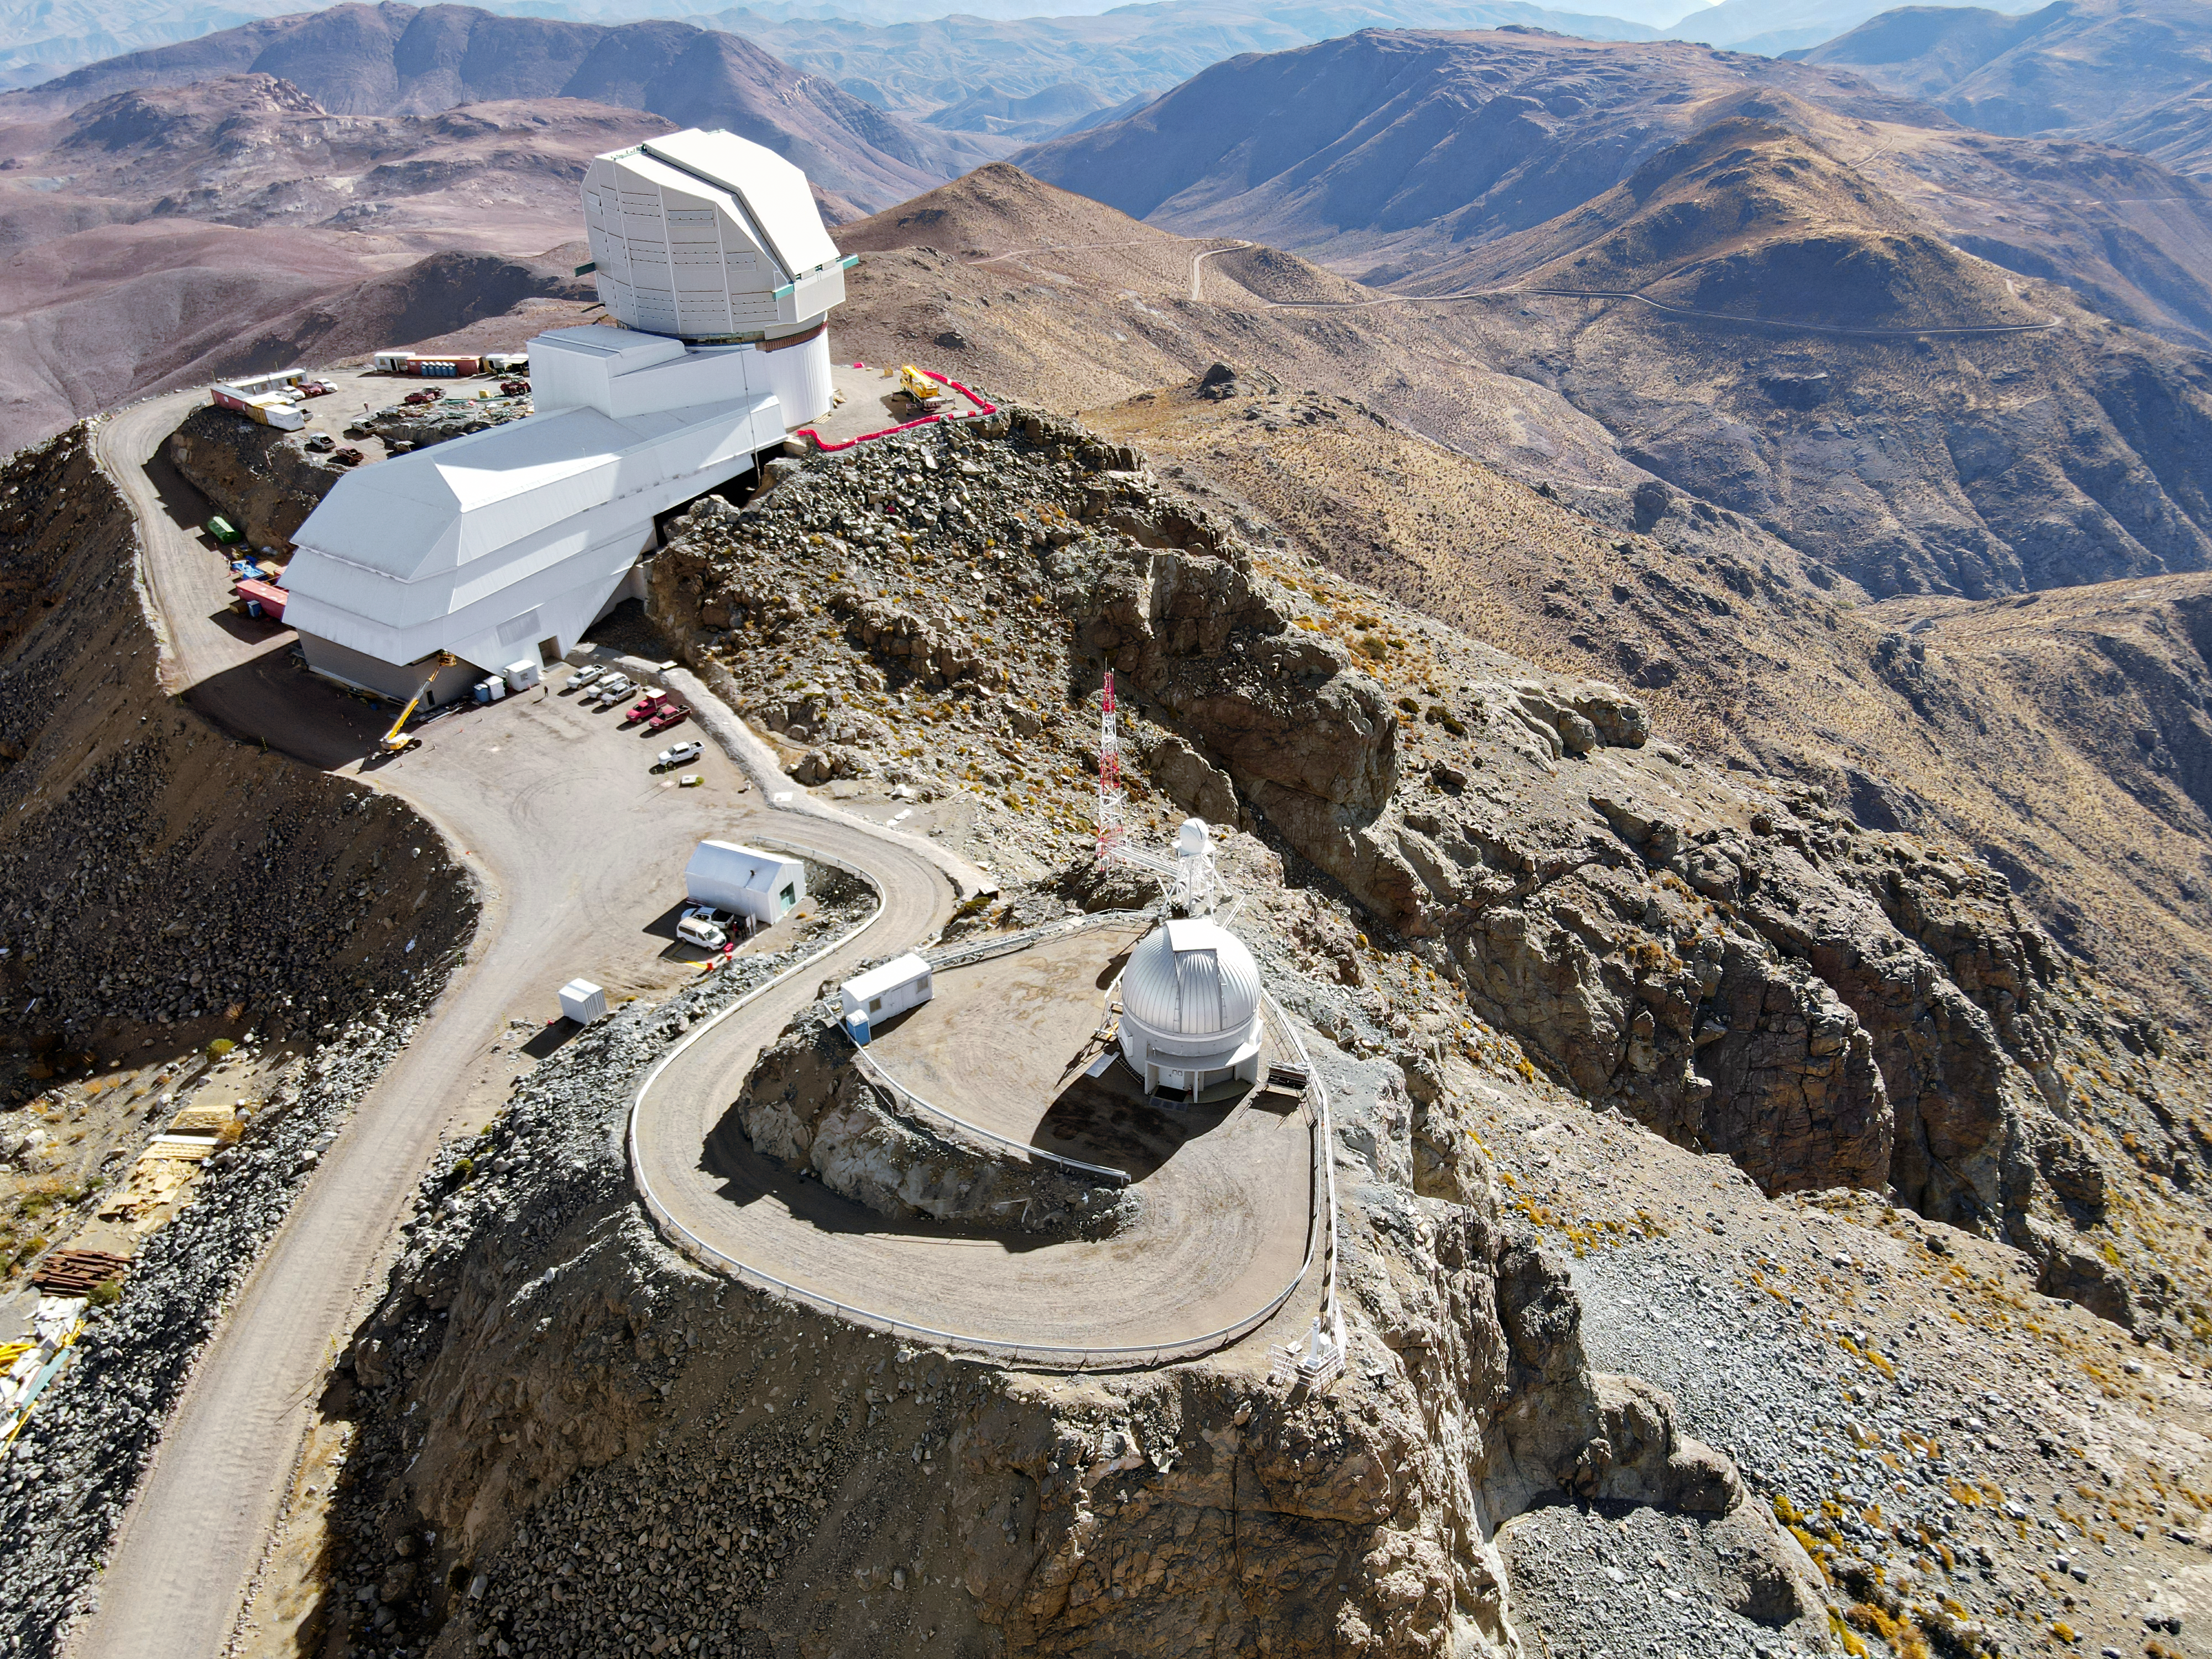

Drone July 2021

Aerial drone photos of the Rubin Observatory summit facility (provided by Dome Surveyor, Oscar Rivera) show advancement to near 100% on dome cladding completion as well as closure of the louvers, rear door, and shutters.

Credit: Rubin Obs/NSF/AURA